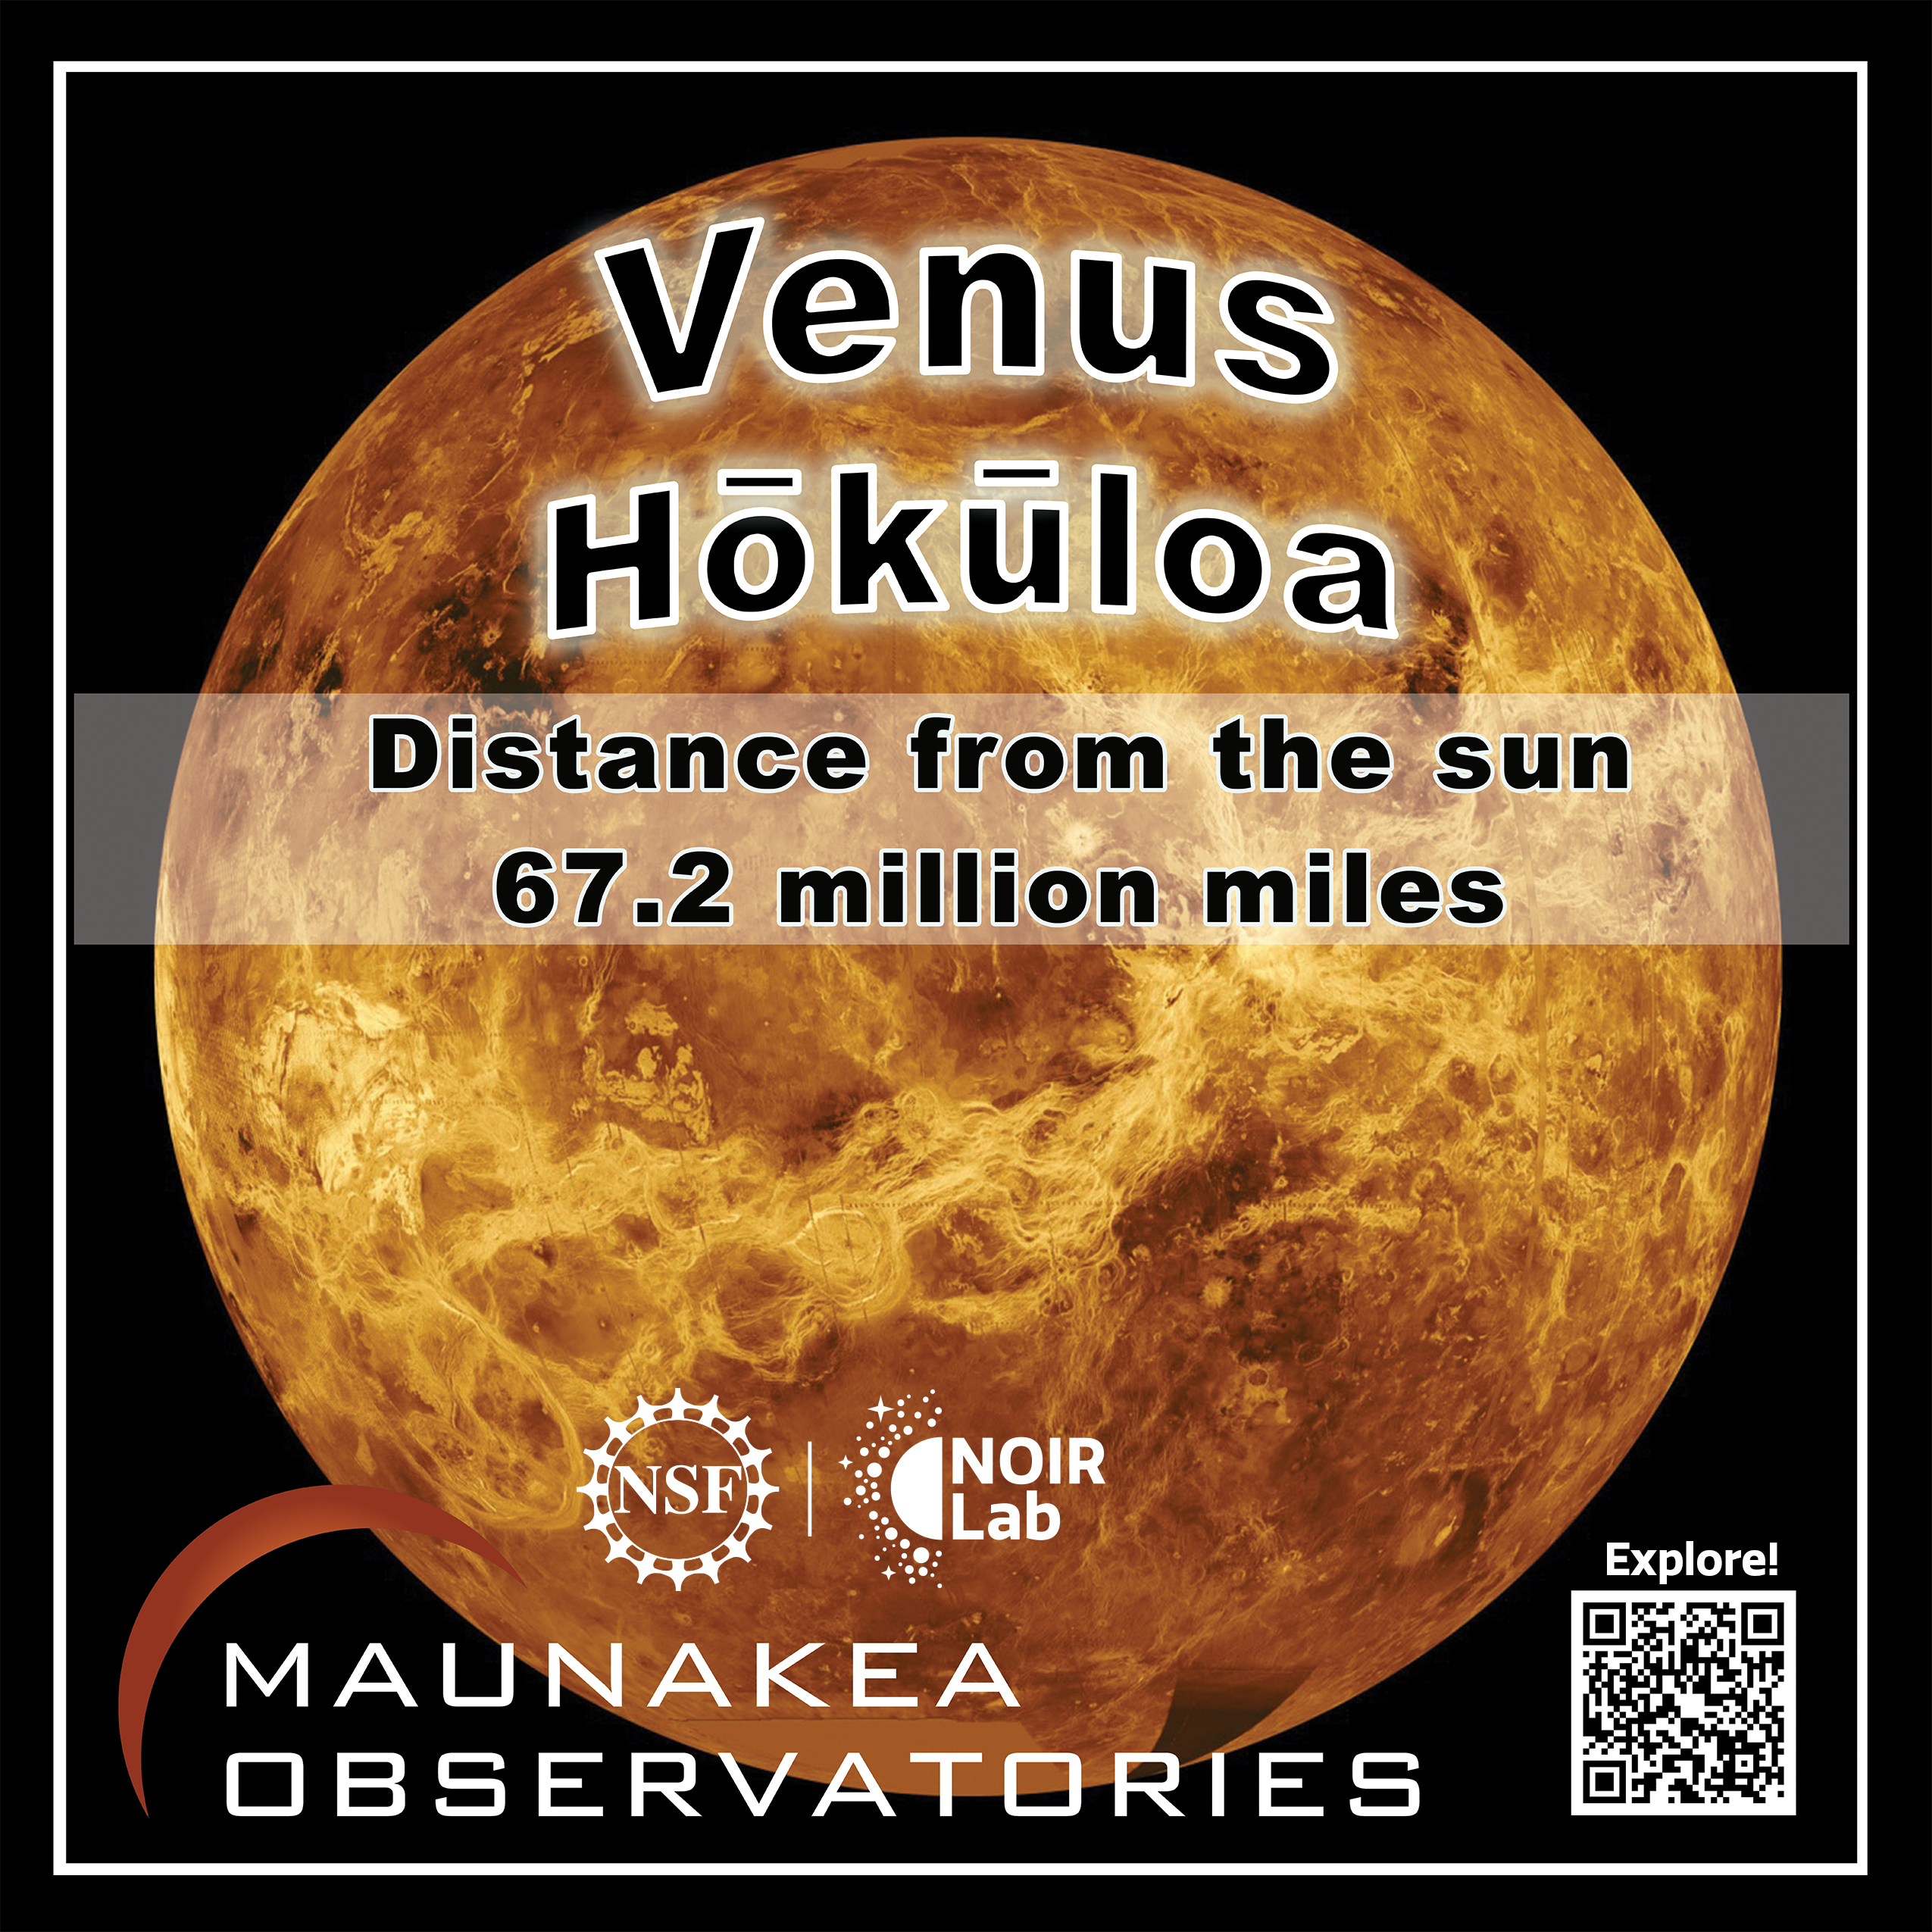

Solar System Walk Decal - Venus

Credit: Maunakea Astronomy Outreach Committee